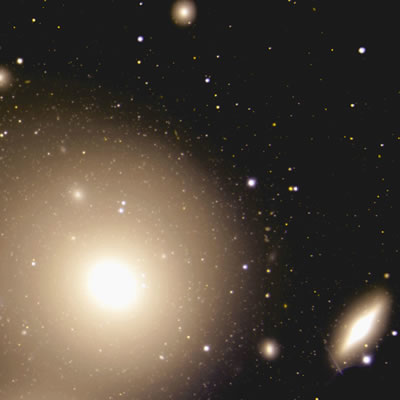

Color composite image from GMOS-South of NGC 3311 showing numerous globular clusters

Color composite image from GMOS-South of NGC 3311 showing numerous globular clusters

Credit: International Gemini Observatory/NOIRLab/NSF/AURA